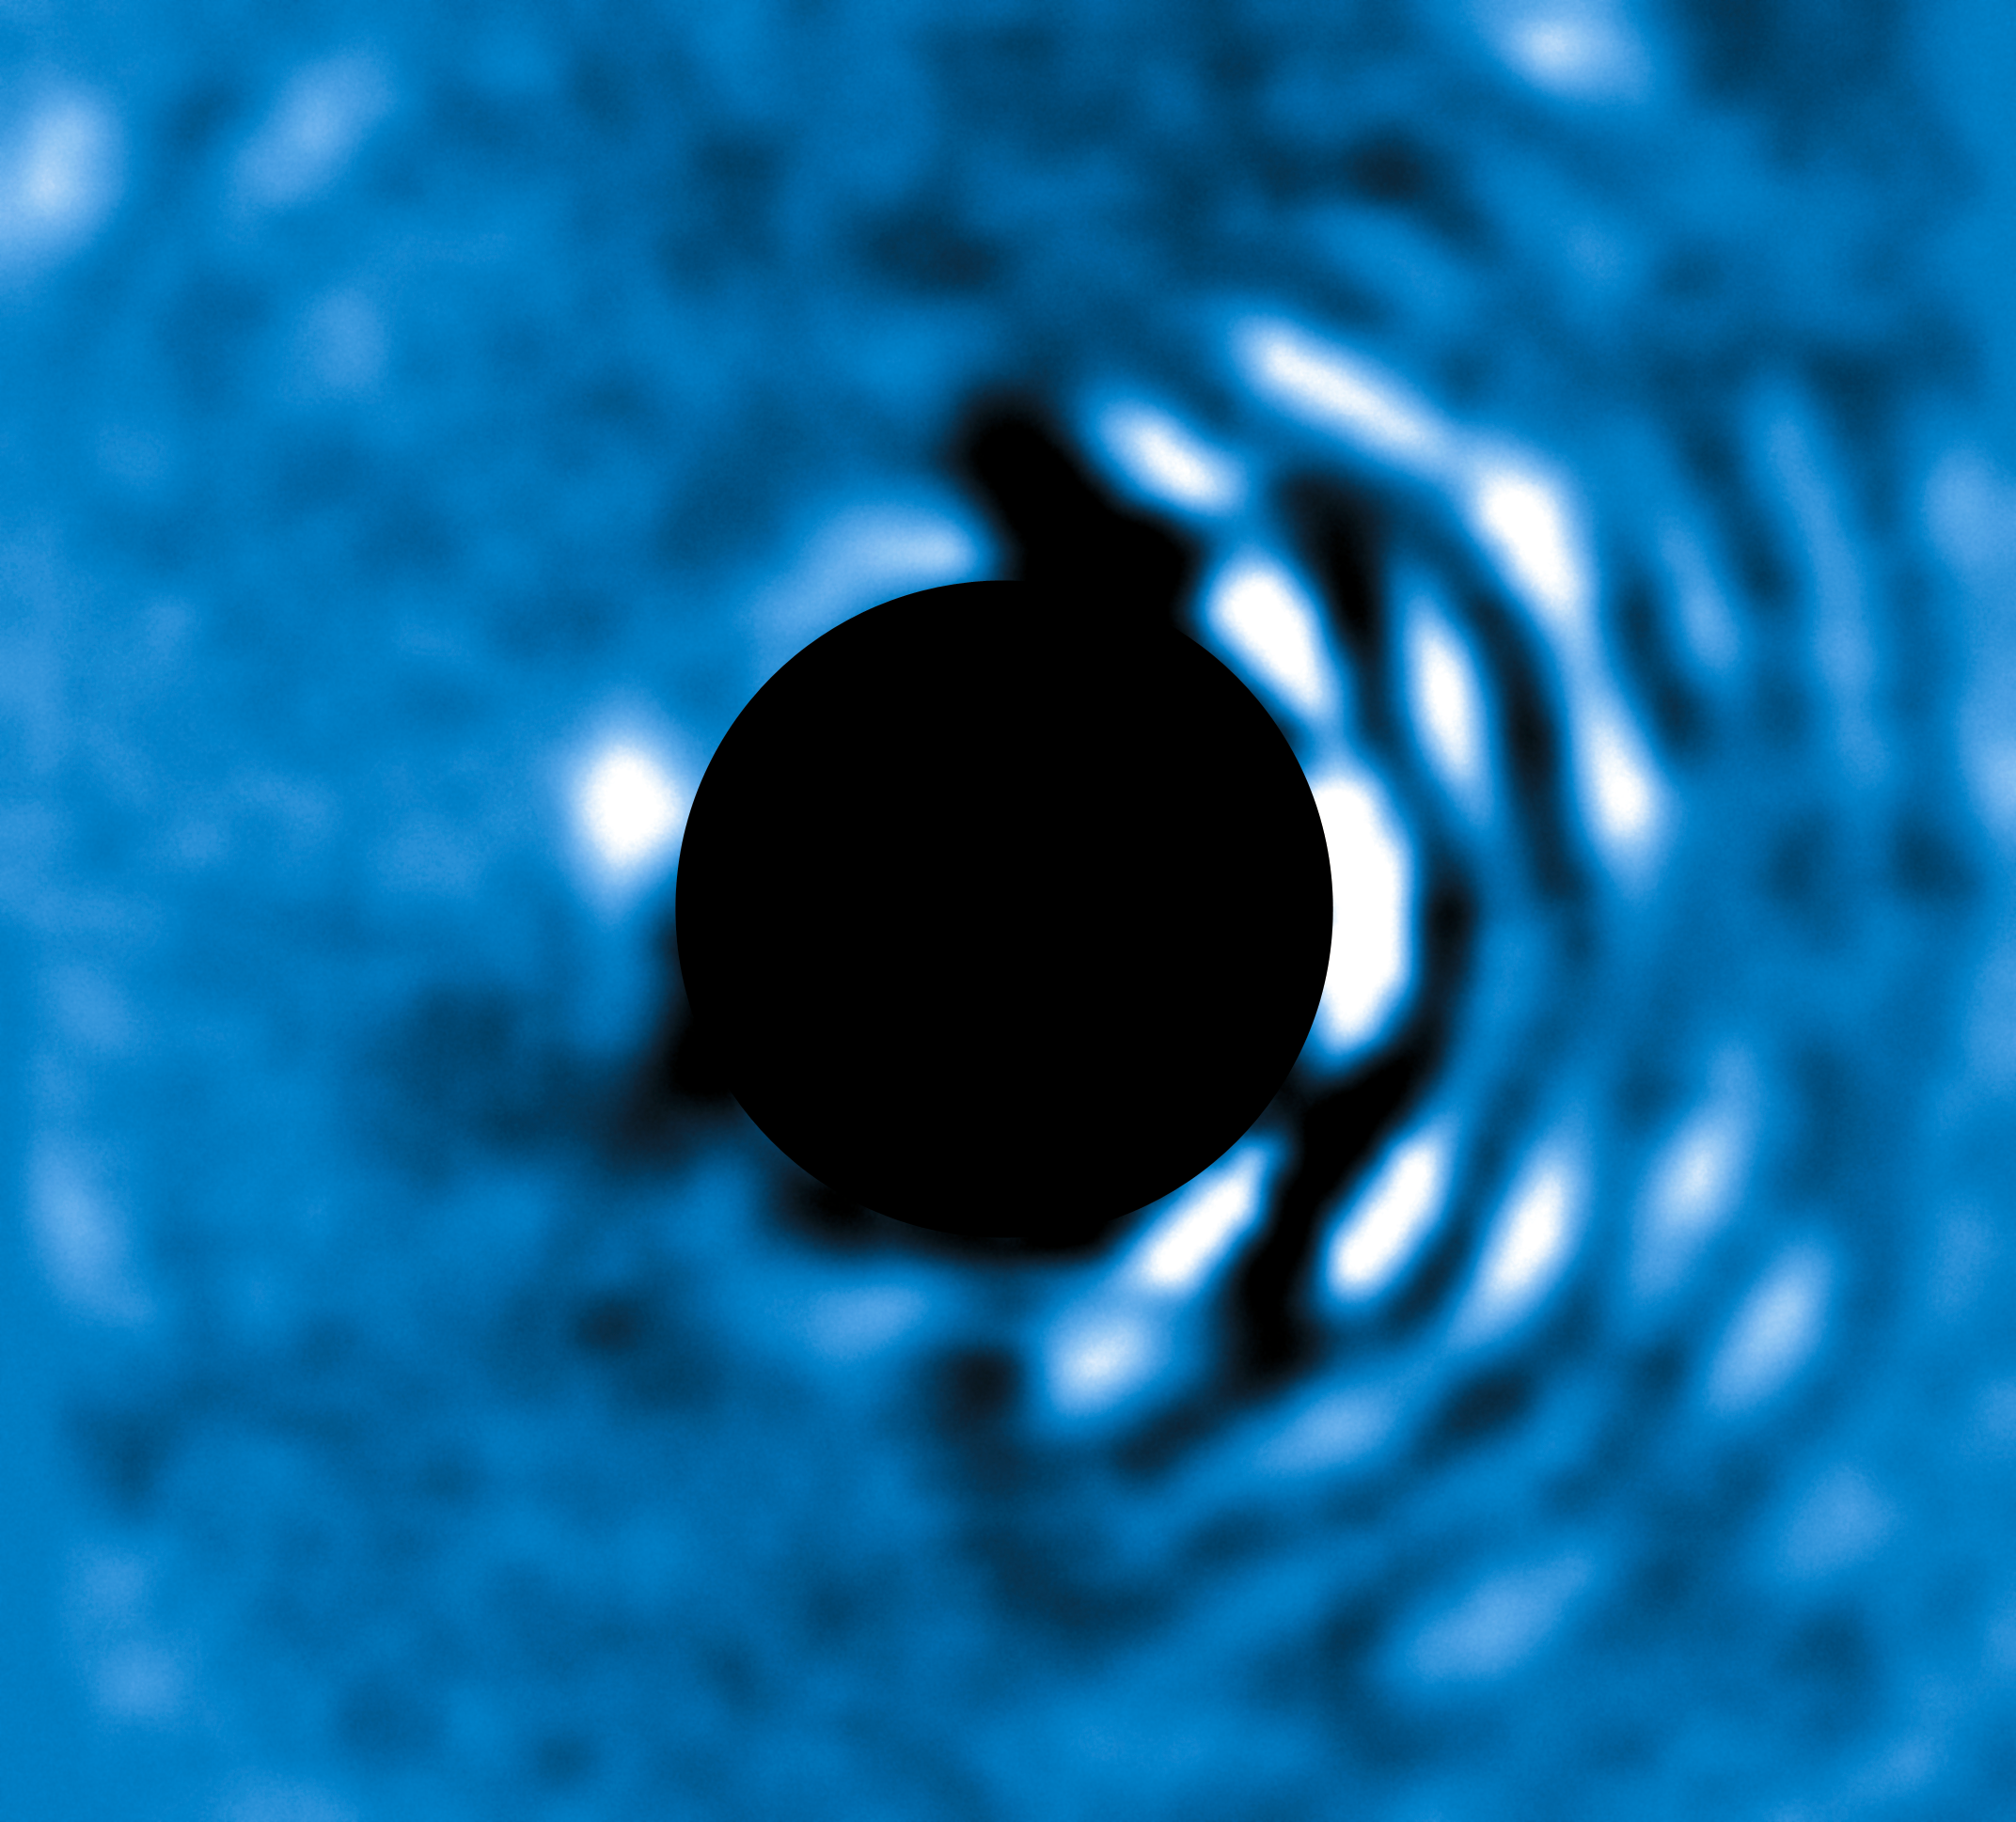

Planet Beta Pictoris seen with the NACO APP

The planet Beta Pic b imaged at a wavelength of 4.05 micrometres with the VLT’s NACO instrument using the Apodising Phase Plate (APP) coronagraph on 3 April 2010. The “bad” (bright) side of the image is visible to the right while the central bright regions of the central star (Beta Pictoris) have been masked out to enable the viewer to see clearly the planet to the left of the star. At its current projected position the planet is roughly 6.5 AU away from its host star (1 AU being the distance Earth–Sun). The planet’s mass is estimated to be roughly nine times that of Jupiter.

This view can be compared with the view with NACO without the APP coronagraph (eso1024a).

Credit: ESO